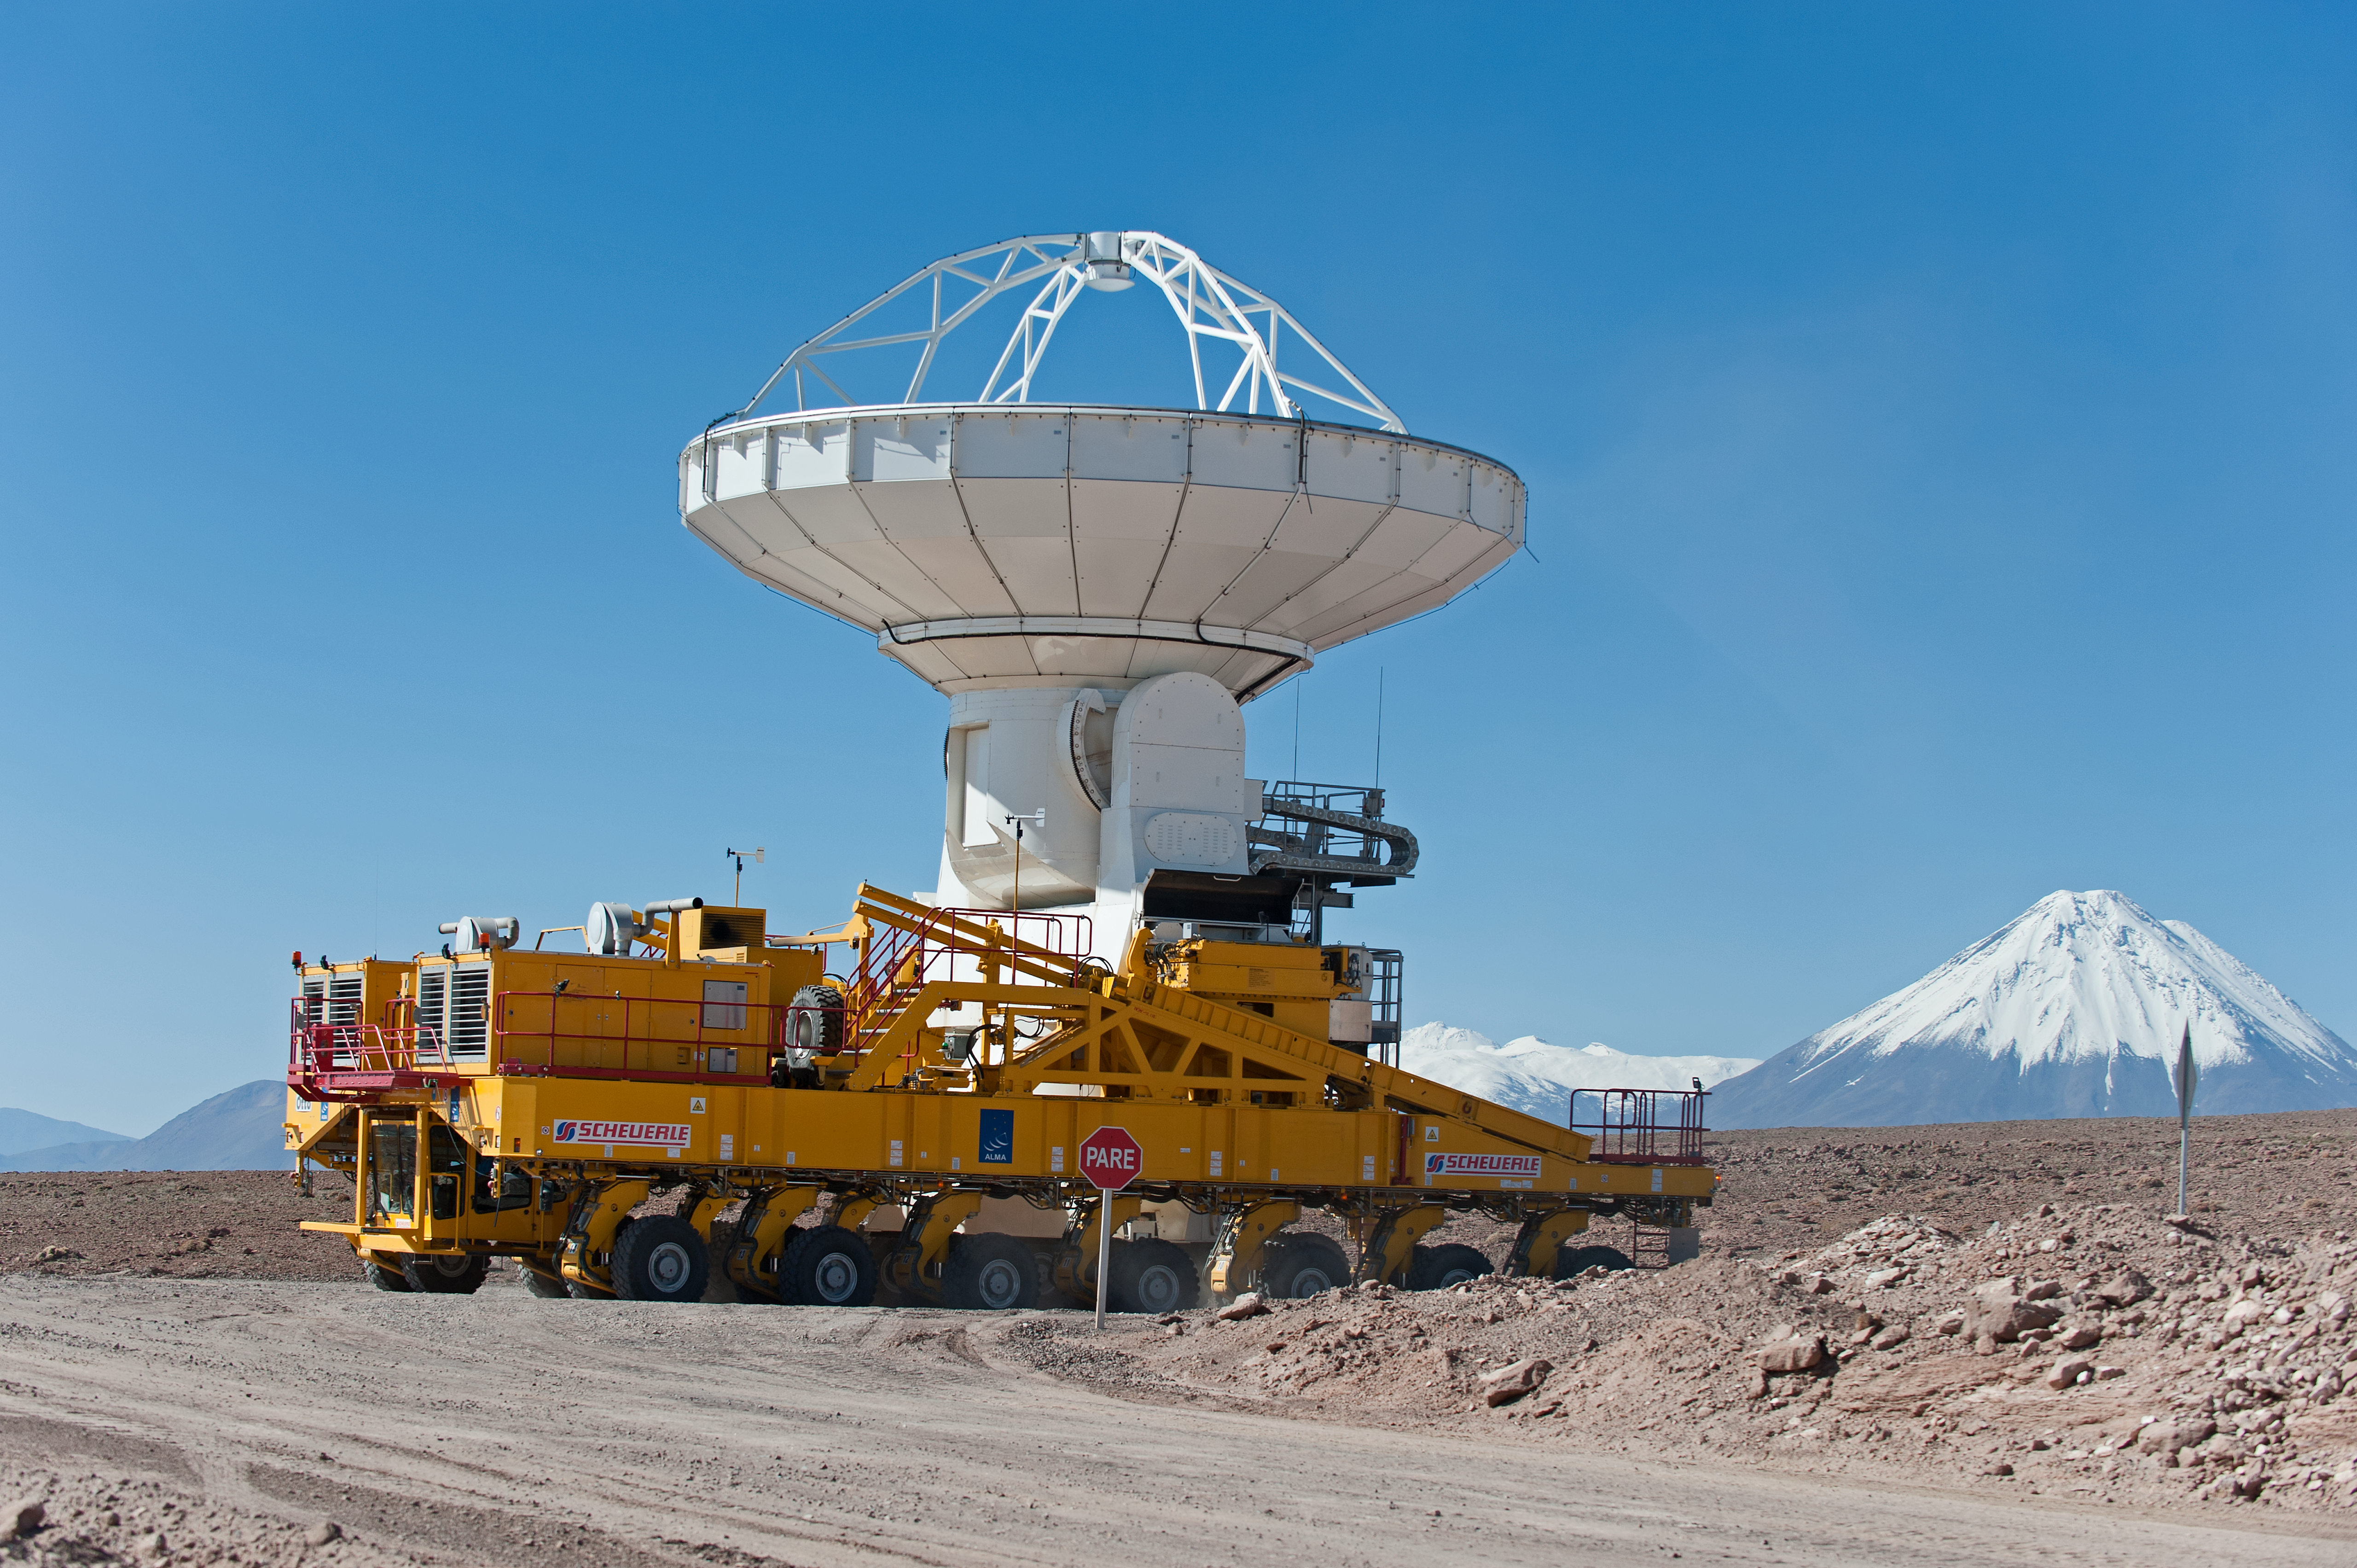

North American antenna

North American antenna on a 22 Wheel transporter with Licancabur volcano in the background.

Credit: ESO/Max Alexander